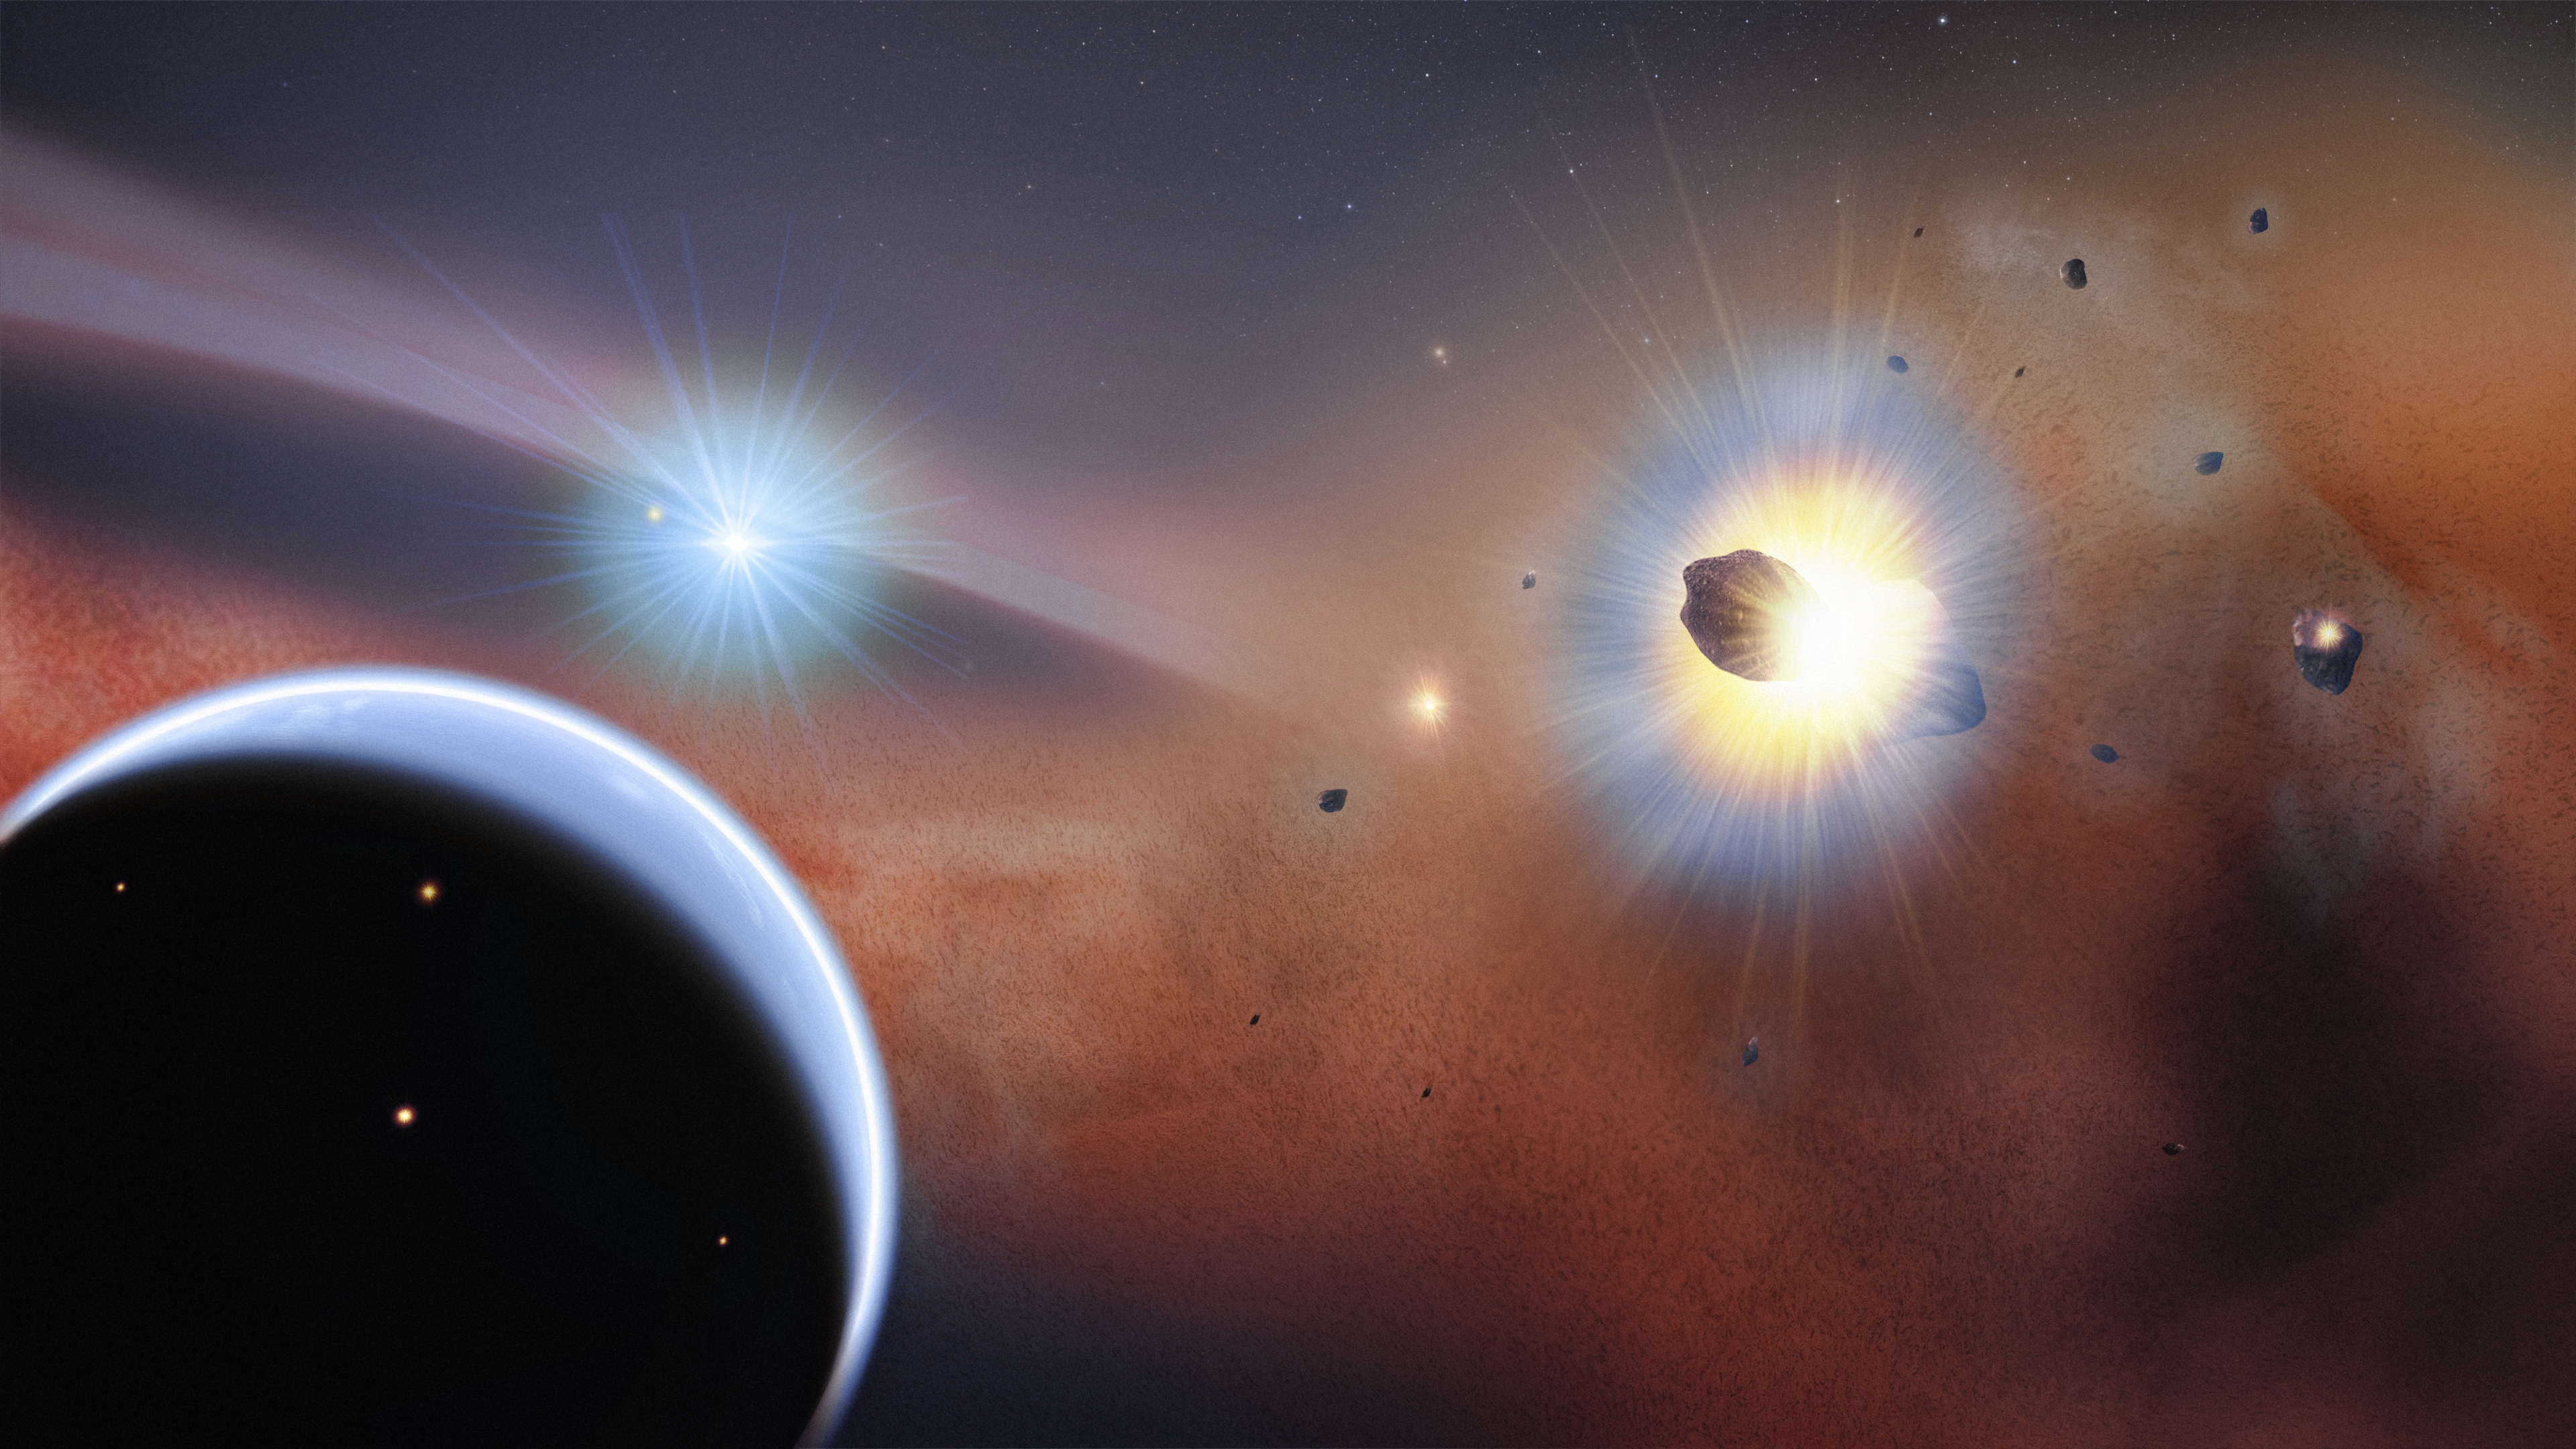

Artist's impression of Beta Pictoris

This artist's concept illustrates the preferred model for explaining ALMA observations of Beta Pictoris. The new observations from ALMA now show that the disc around the star is permeated by carbon monoxide gas. The presence of carbon monoxide could indicate that the Beta Pictoris planetary system may eventually become a good habitat for life. At the outer fringes of the system, the gravitational influence of a hypothetical giant planet (bottom left) captures comets into a dense, massive swarm (right) where frequent collisions occur.

Credit: NASA's Goddard Space Flight Center/F. Reddy